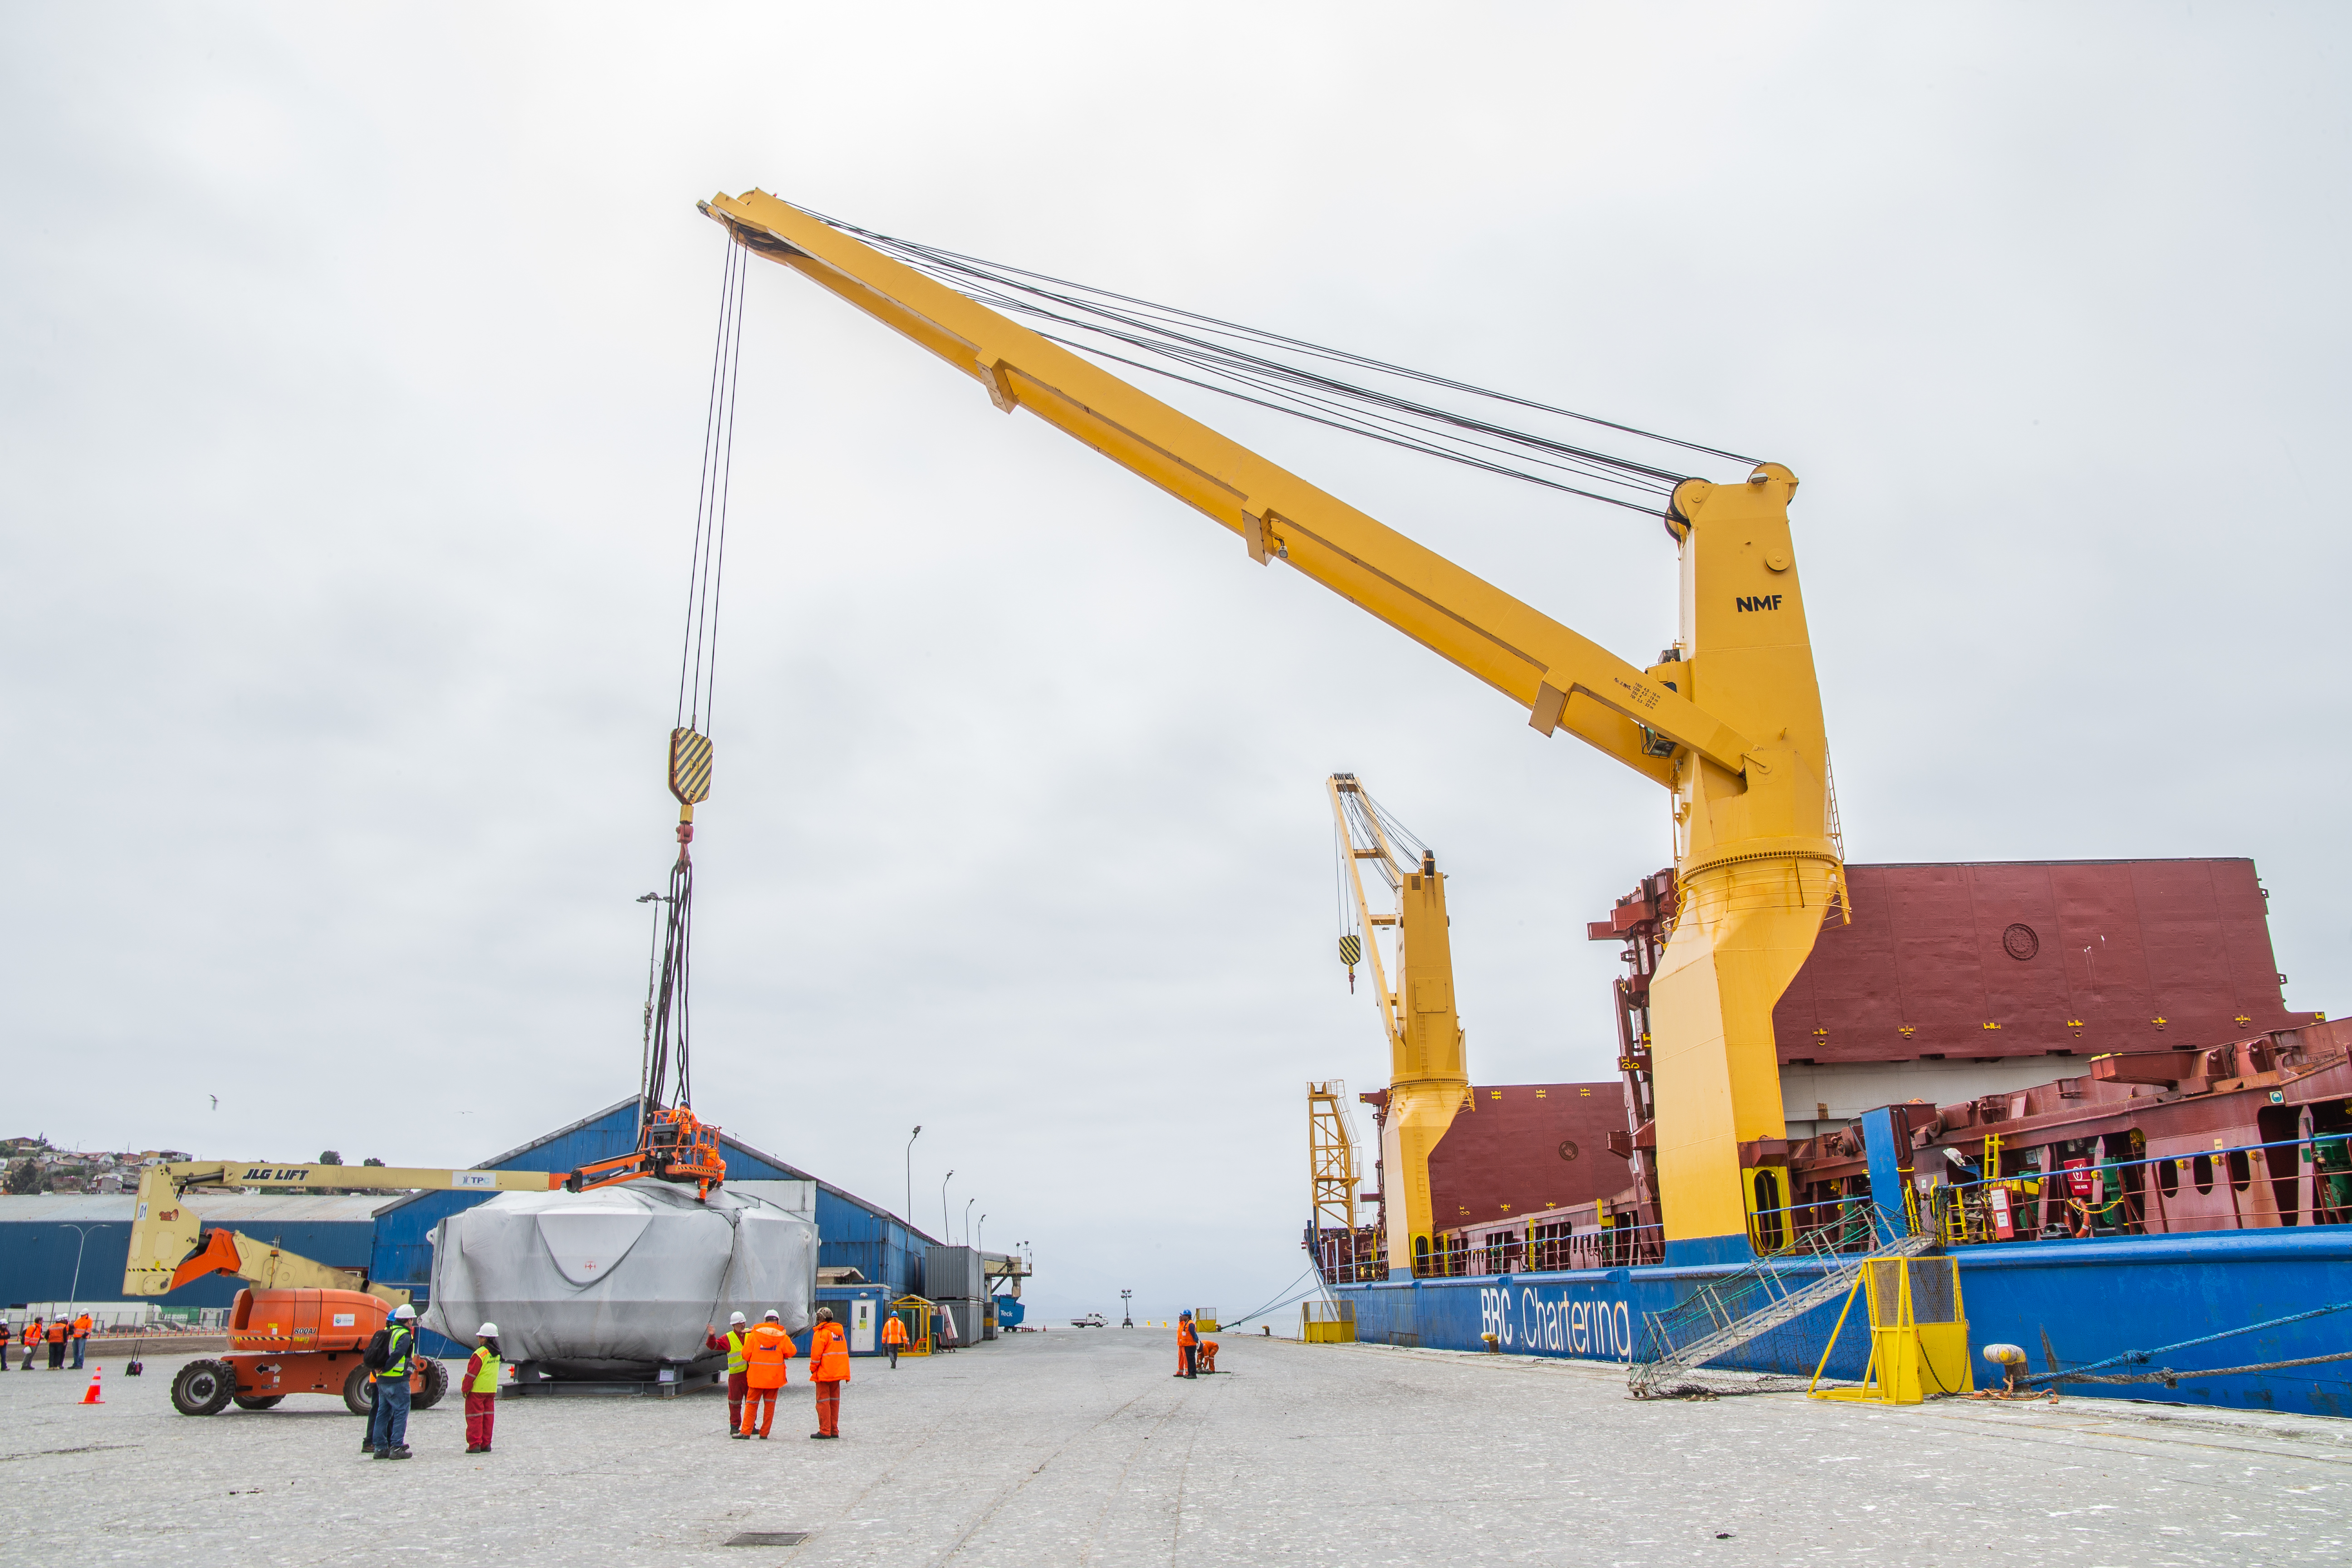

rubin-rubin-chamber-arrival-484

The LSST Coating Chamber arrived at the Port of Coquimbo, Chile, on October 23, 2018. It was lifted from the BBC Arizona by crane.

Credit: Manuel Paredes/NSF/AURA/International Gemini Observatory/NOIRLab